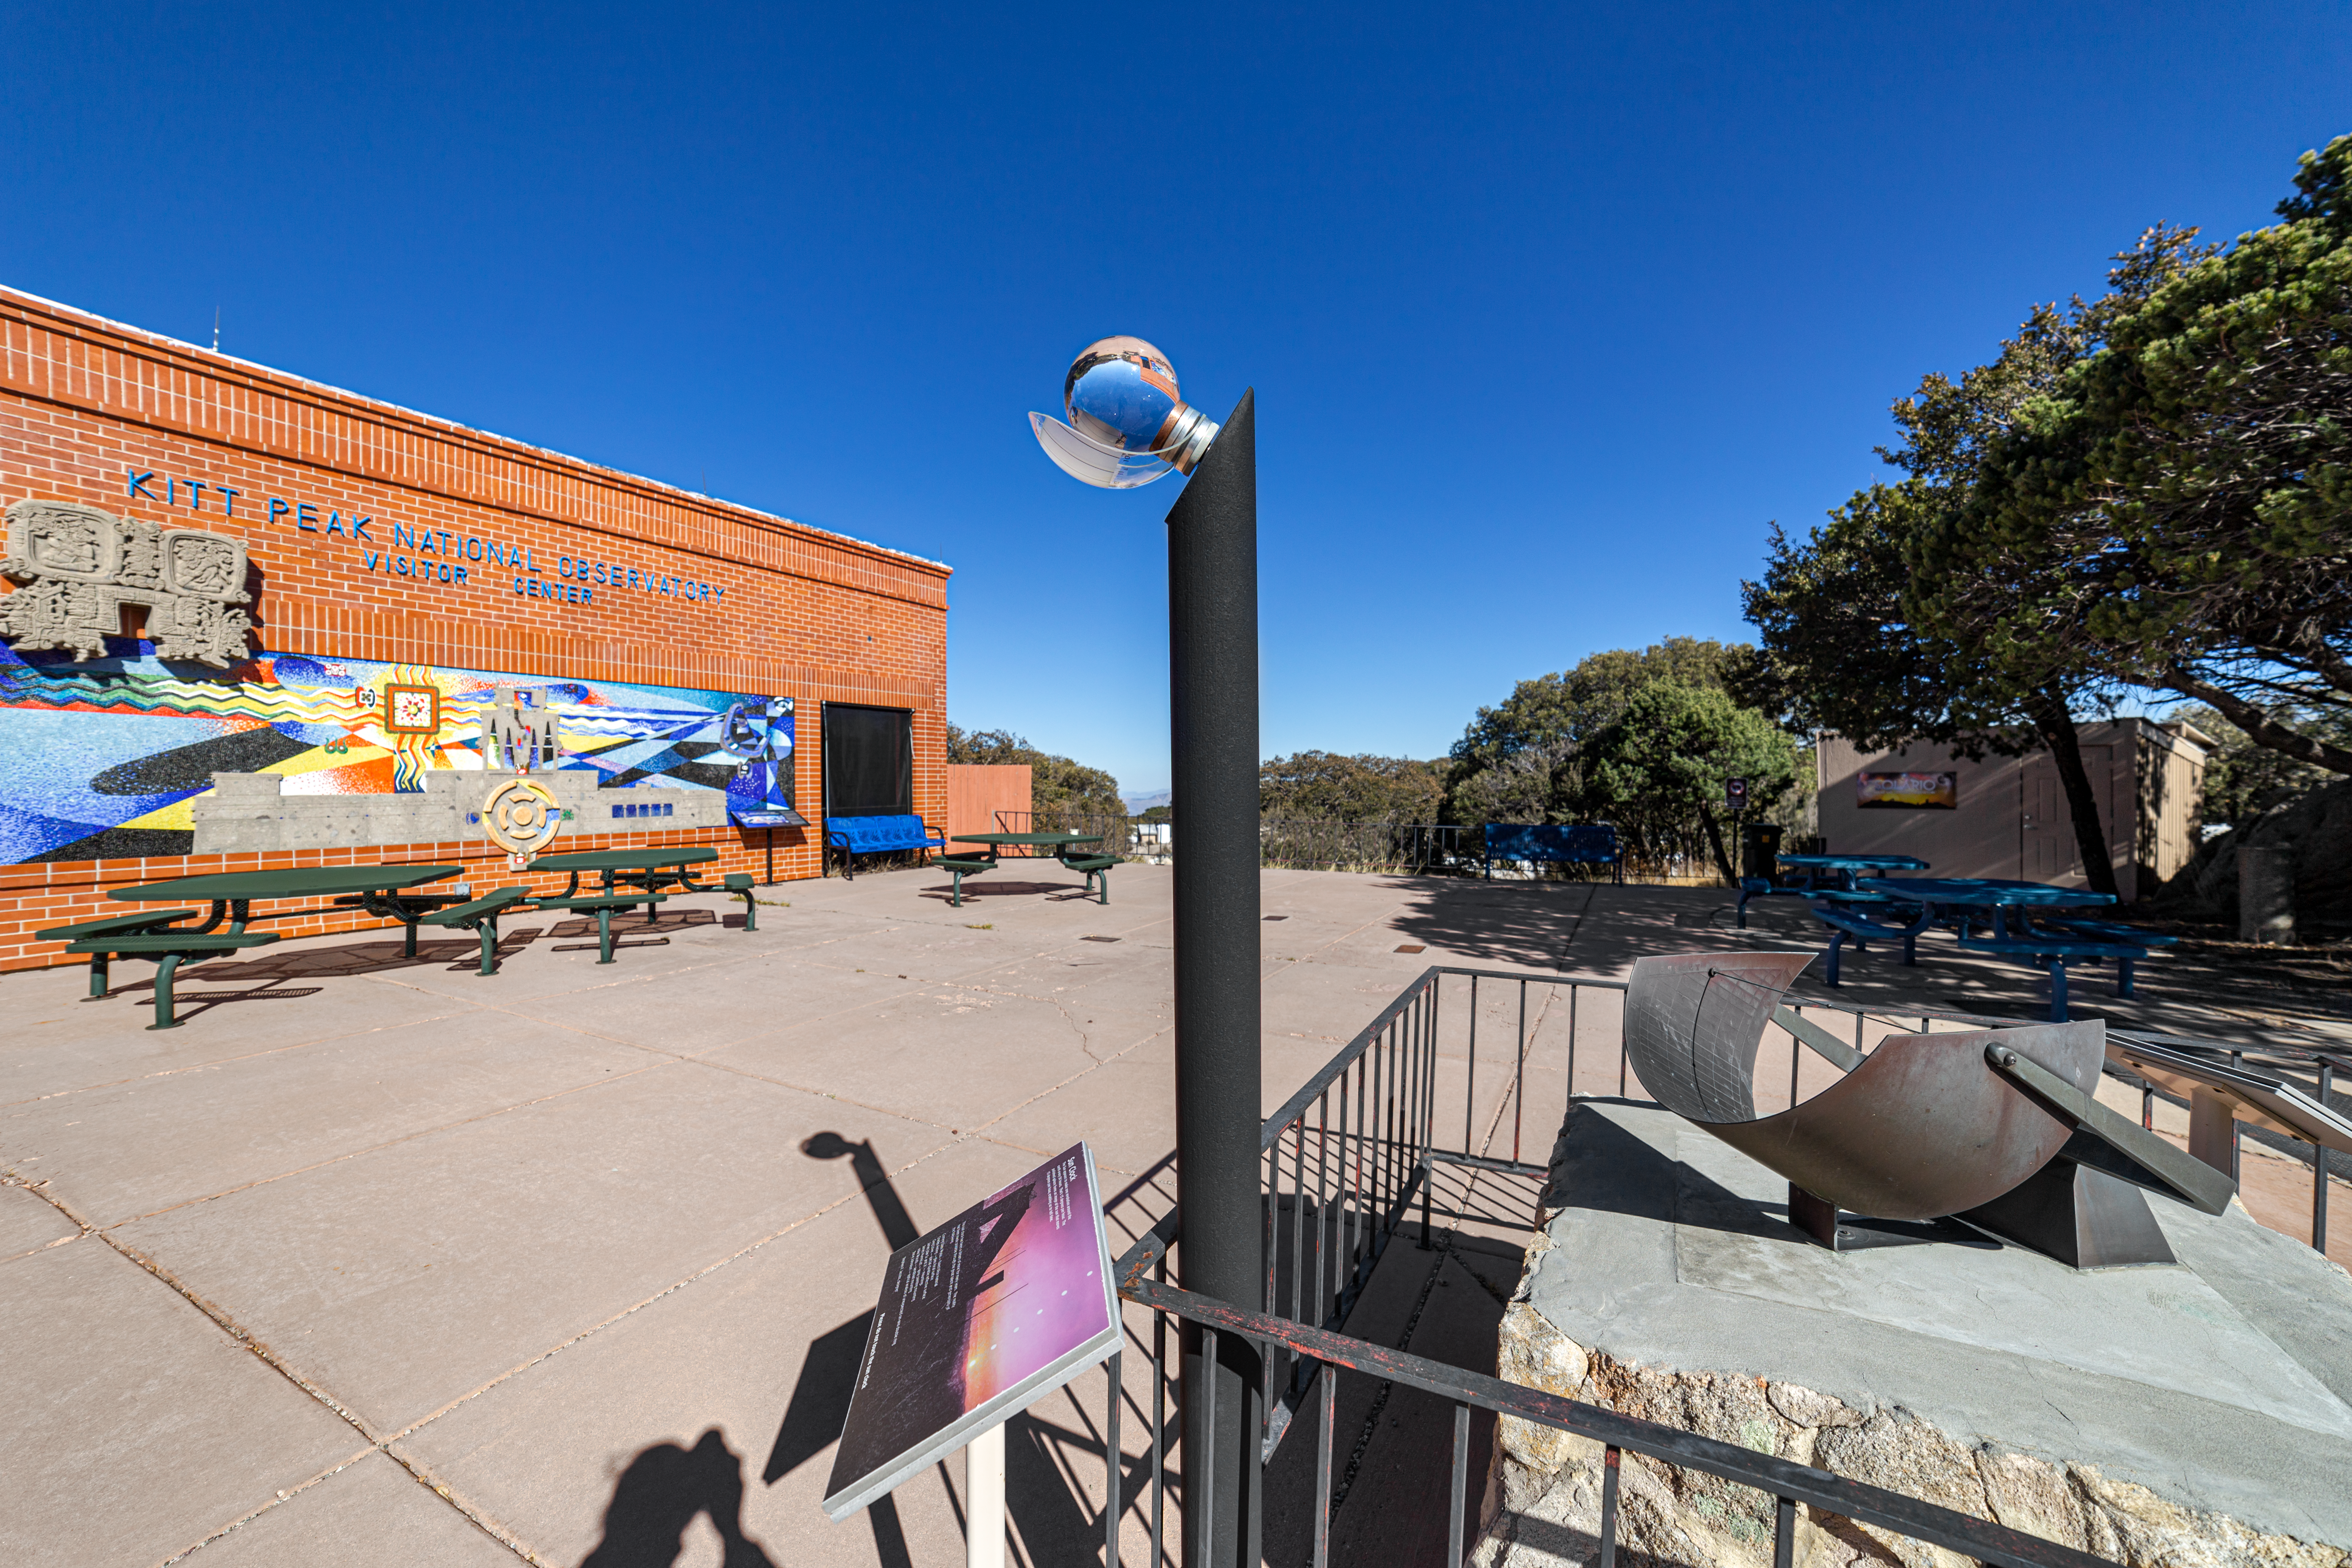

Kitt Peak Visitor Center

The exterior of the Kitt Peak Visitor Center at Kitt Peak National Observatory (KPNO), a Program of NSF NOIRLab.

Credit: KPNO/NOIRLab/NSF/AURA/P. Horálek